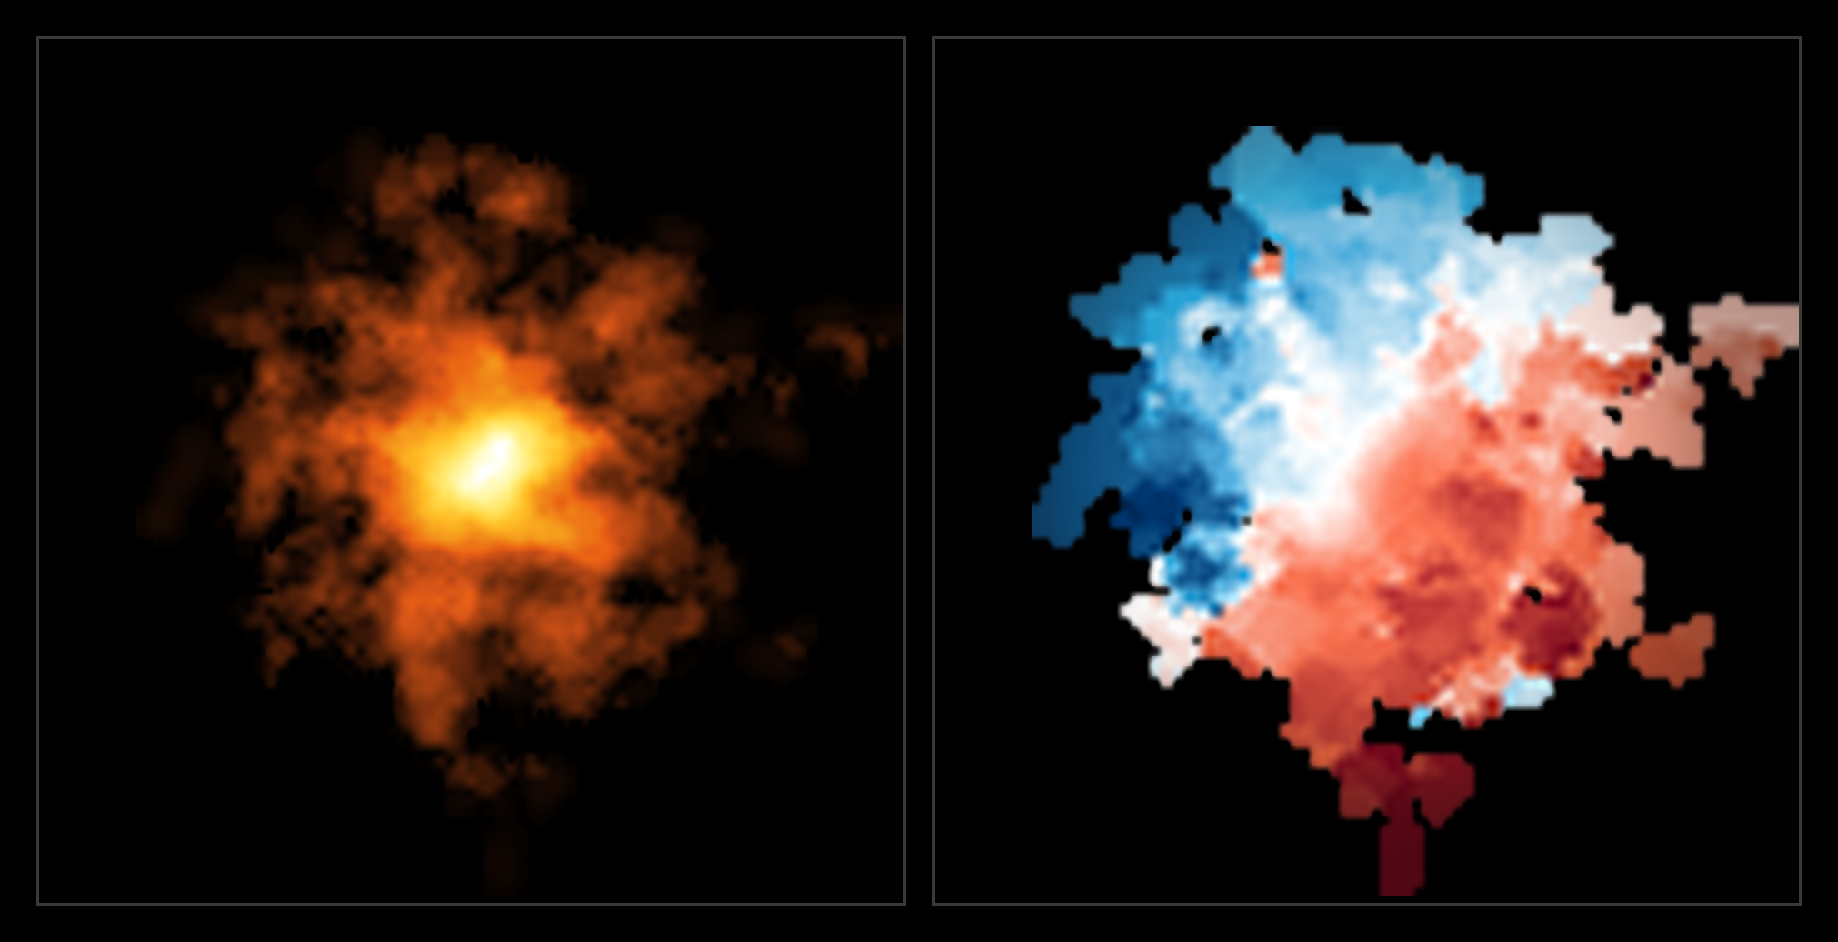

ALMA image and motion of the cold gas in REBELS-25 (side-by-side)

This image of the galaxy REBELS-25 was taken by the Atacama Large Millimeter/submillimeter Array (ALMA), an international facility co-owned by ESO. The left panel shows how cold gas is distributed in the galaxy, and exhibits hints of an elongated bar structure at its centre. The right panel shows the motion of cold gas in the galaxy. Blue colouring indicates movement towards Earth and red indicates movement away from Earth, with a darker shade representing faster movement. In this case, the red-blue divide of the image shows clearly that the object is rotating, making REBELS-25 the most distant rotating disc galaxy ever discovered.

Credit: ALMA (ESO/NAOJ/NRAO)/L. Rowland et al.